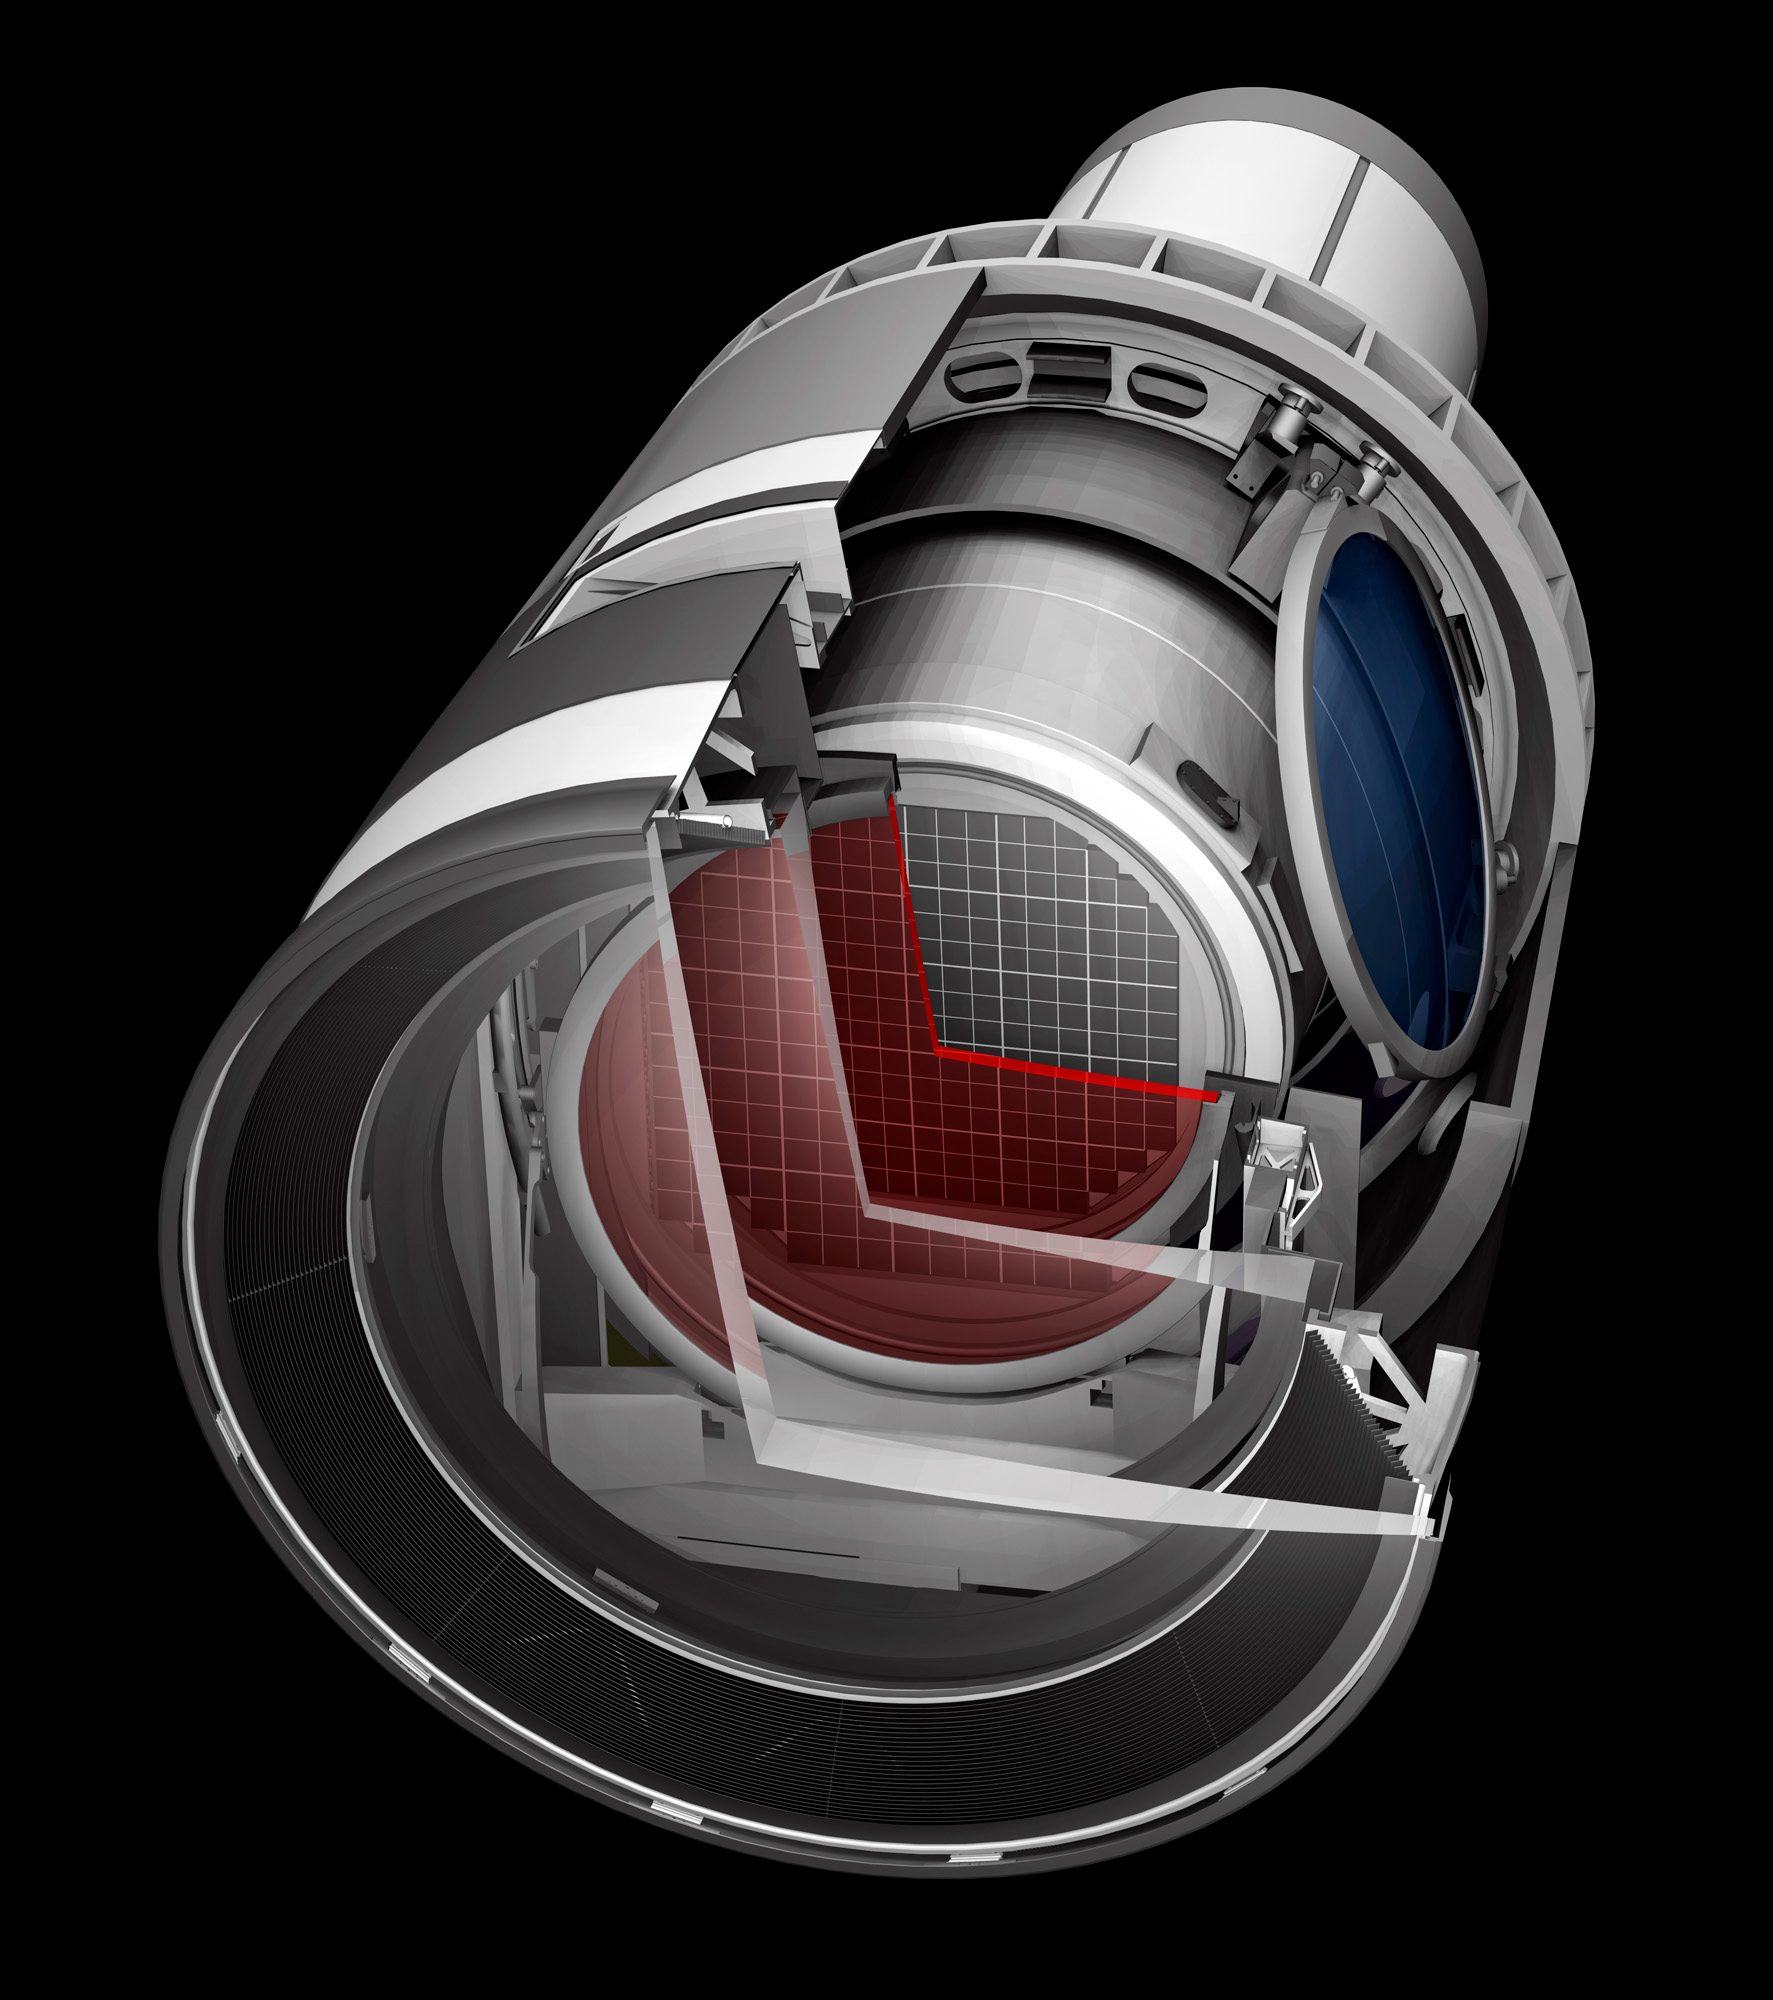

Camera Cutaway 2

A baseline design rendering of the LSST Camera with a cut away to show the inner workings.

Credit: SLAC/Vera C. Rubin Observatory/ NOIRLab Office